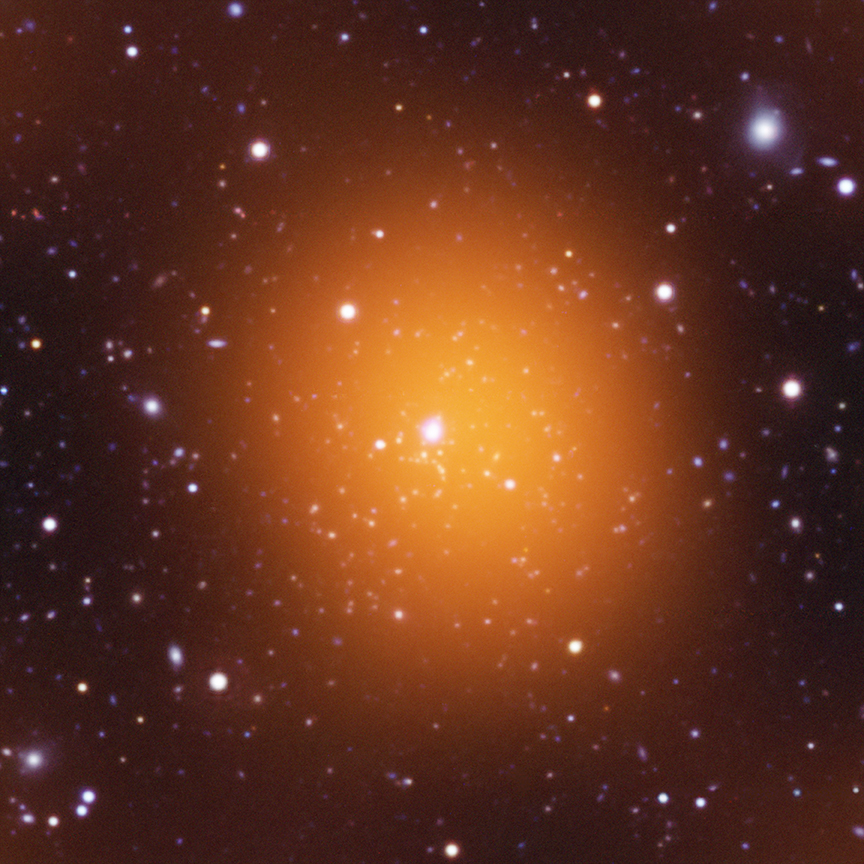

Astronomers Reassured by Record-breaking Star Formation in Huge Galaxy Cluster

Microwave (orange), optical (red, green, blue) and ultraviolet (blue) image of Phoenix Cluster. Image courtesy of the Chandra X-ray Observatory.

Credit: NOIRLab